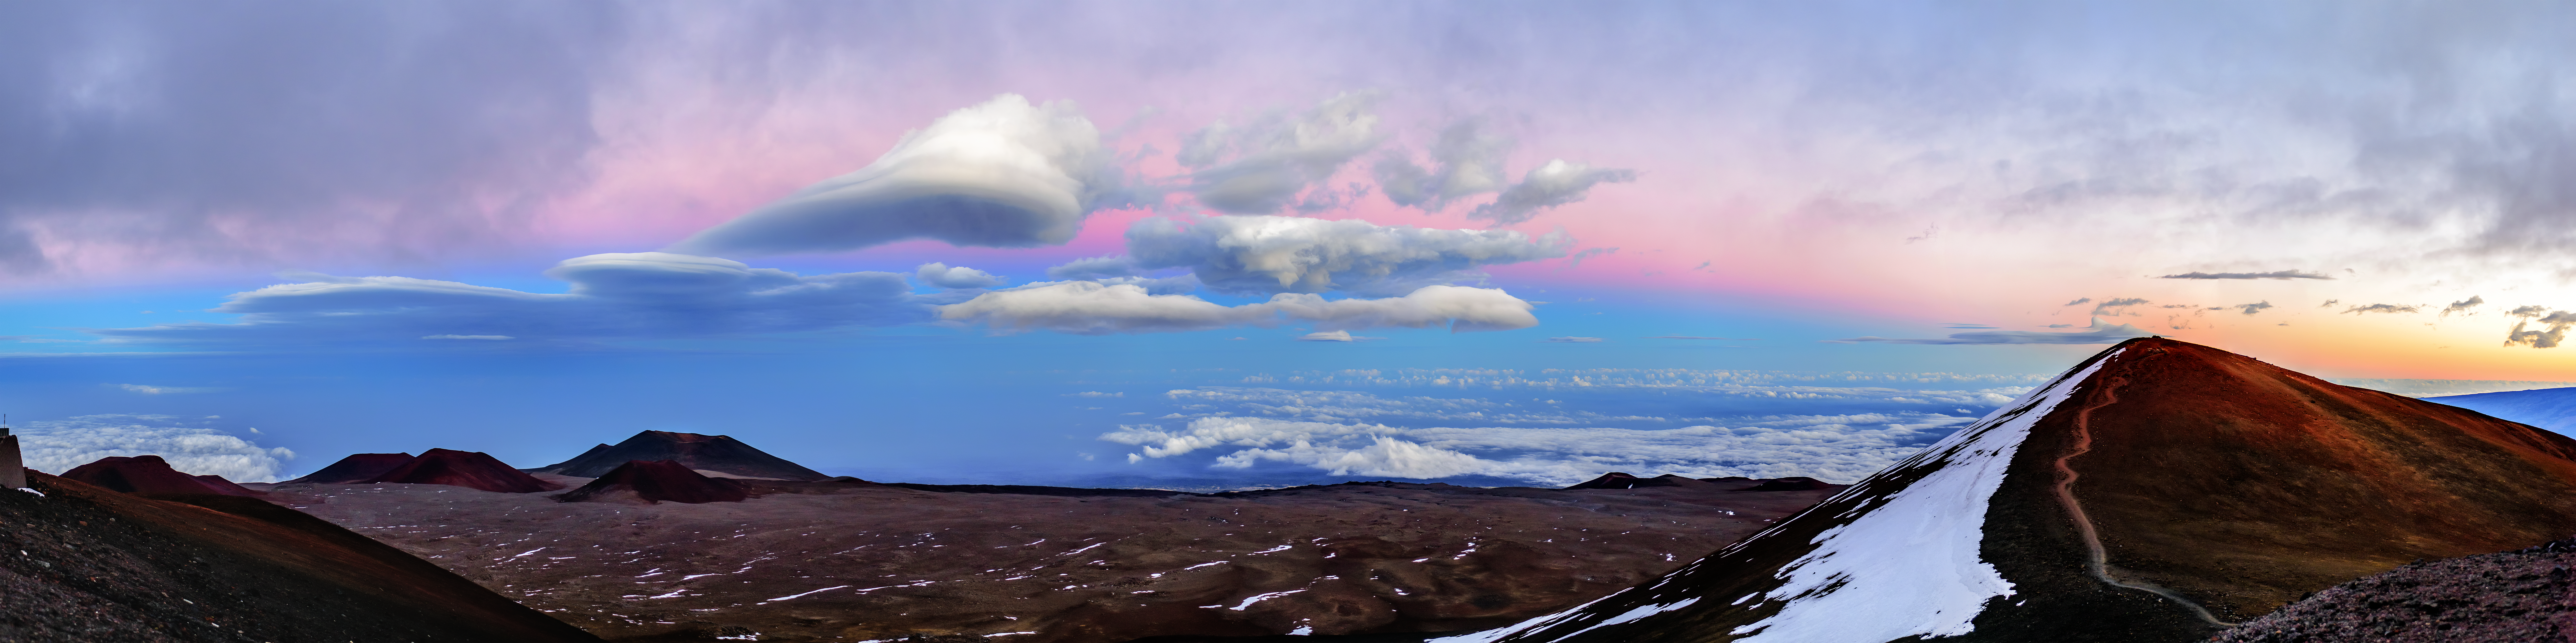

Lencticular Clouds over Maunakea

In this panoramic shot, lenticular clouds can be seen over Maunakea.

Credit: NOIRLab/AURA/NSF/ J. Chu